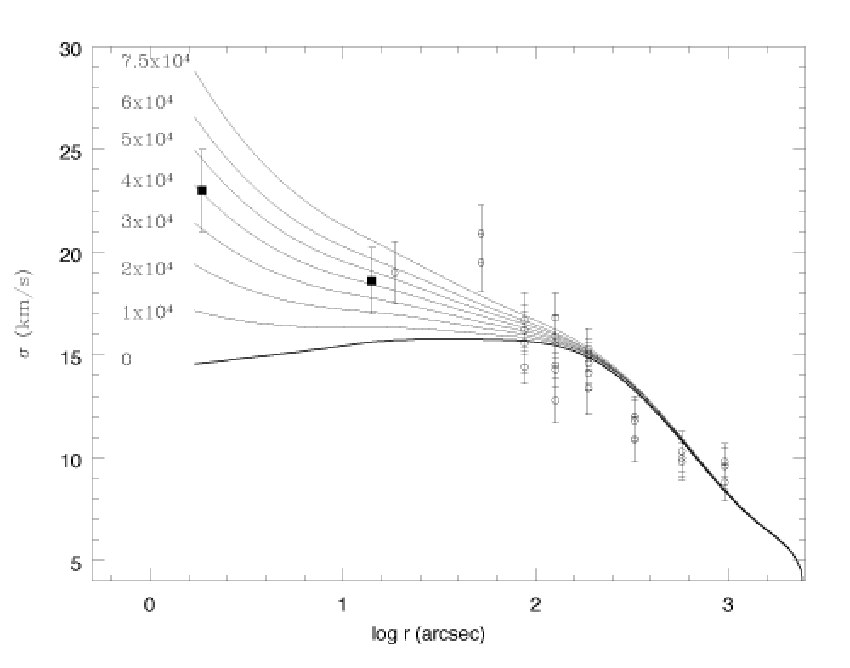

Spectacular Star Cluster May Host Black Hole Missing Link

GMOS spectra and the HST archival image used to pinpoint the motions of stars around the suspected black hole at the heart of Omega Centauri.

Credit: NOIRLab